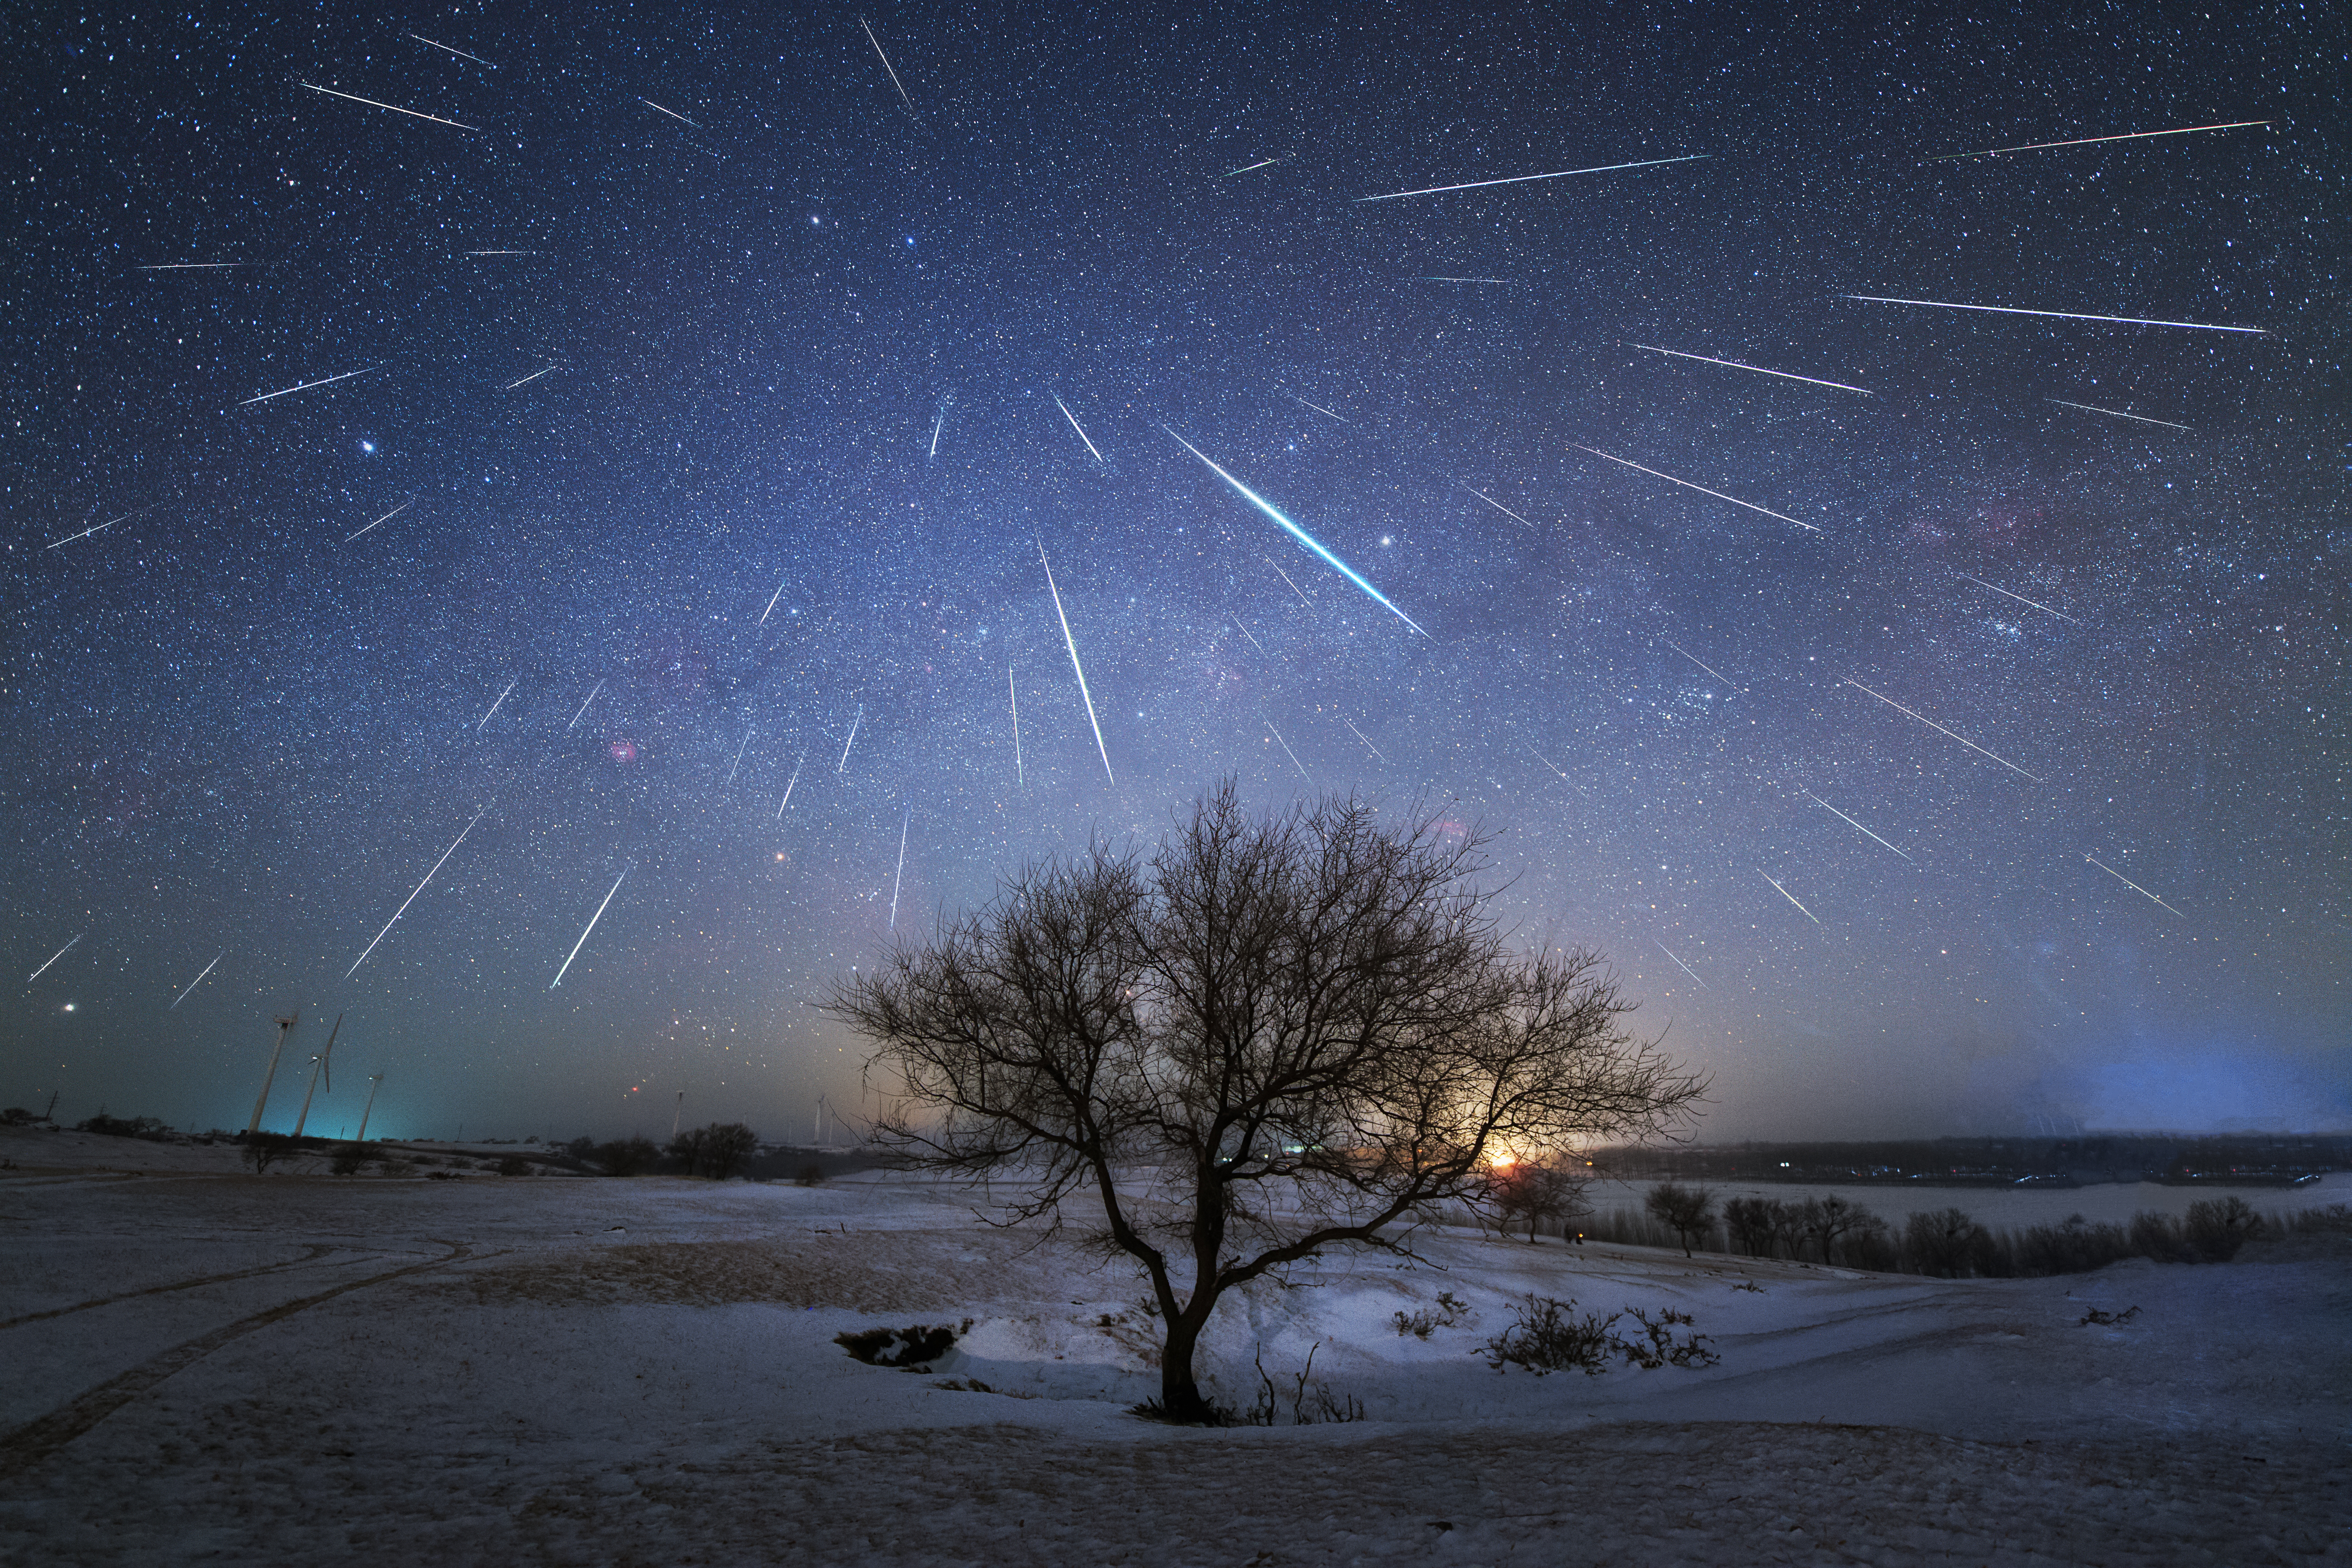

Meteor showers, First Place

First place in the 2021 IAU OAE Astrophotography Contest, category Meteor showers: Geminid Meteor Shower from China, by Dai Jianfeng, China.

A meteor shower occurs when the Earth in its orbit around the Sun, passes through a debris trail left previously by a comet on its approach around the Sun. As the Earth enters this debris (small sand grain sized), they enter the atmosphere at high speeds and on parallel trajectories, burning completely leaving beautiful tracks (streaks) in the sky. These streaks can appear and disappear in the blink of an eye, or last much longer. On rare occasions the debris originates from asteroids, as in the case of the Geminid meteor shower, shown in this image, picturing many streaks of debris captured in the sky of China in 2017. Due to relative motions and perspective, the shower appears to come from one single point, known as the radiant point, beautifully pictured in this image. This is similar to driving in a car on a rainy day without any wind, looking out the front window it seems that the rain is coming directly towards the window, when in fact the rain is falling vertically downwards.

Credit: Dai Jianfeng/IAU OAE